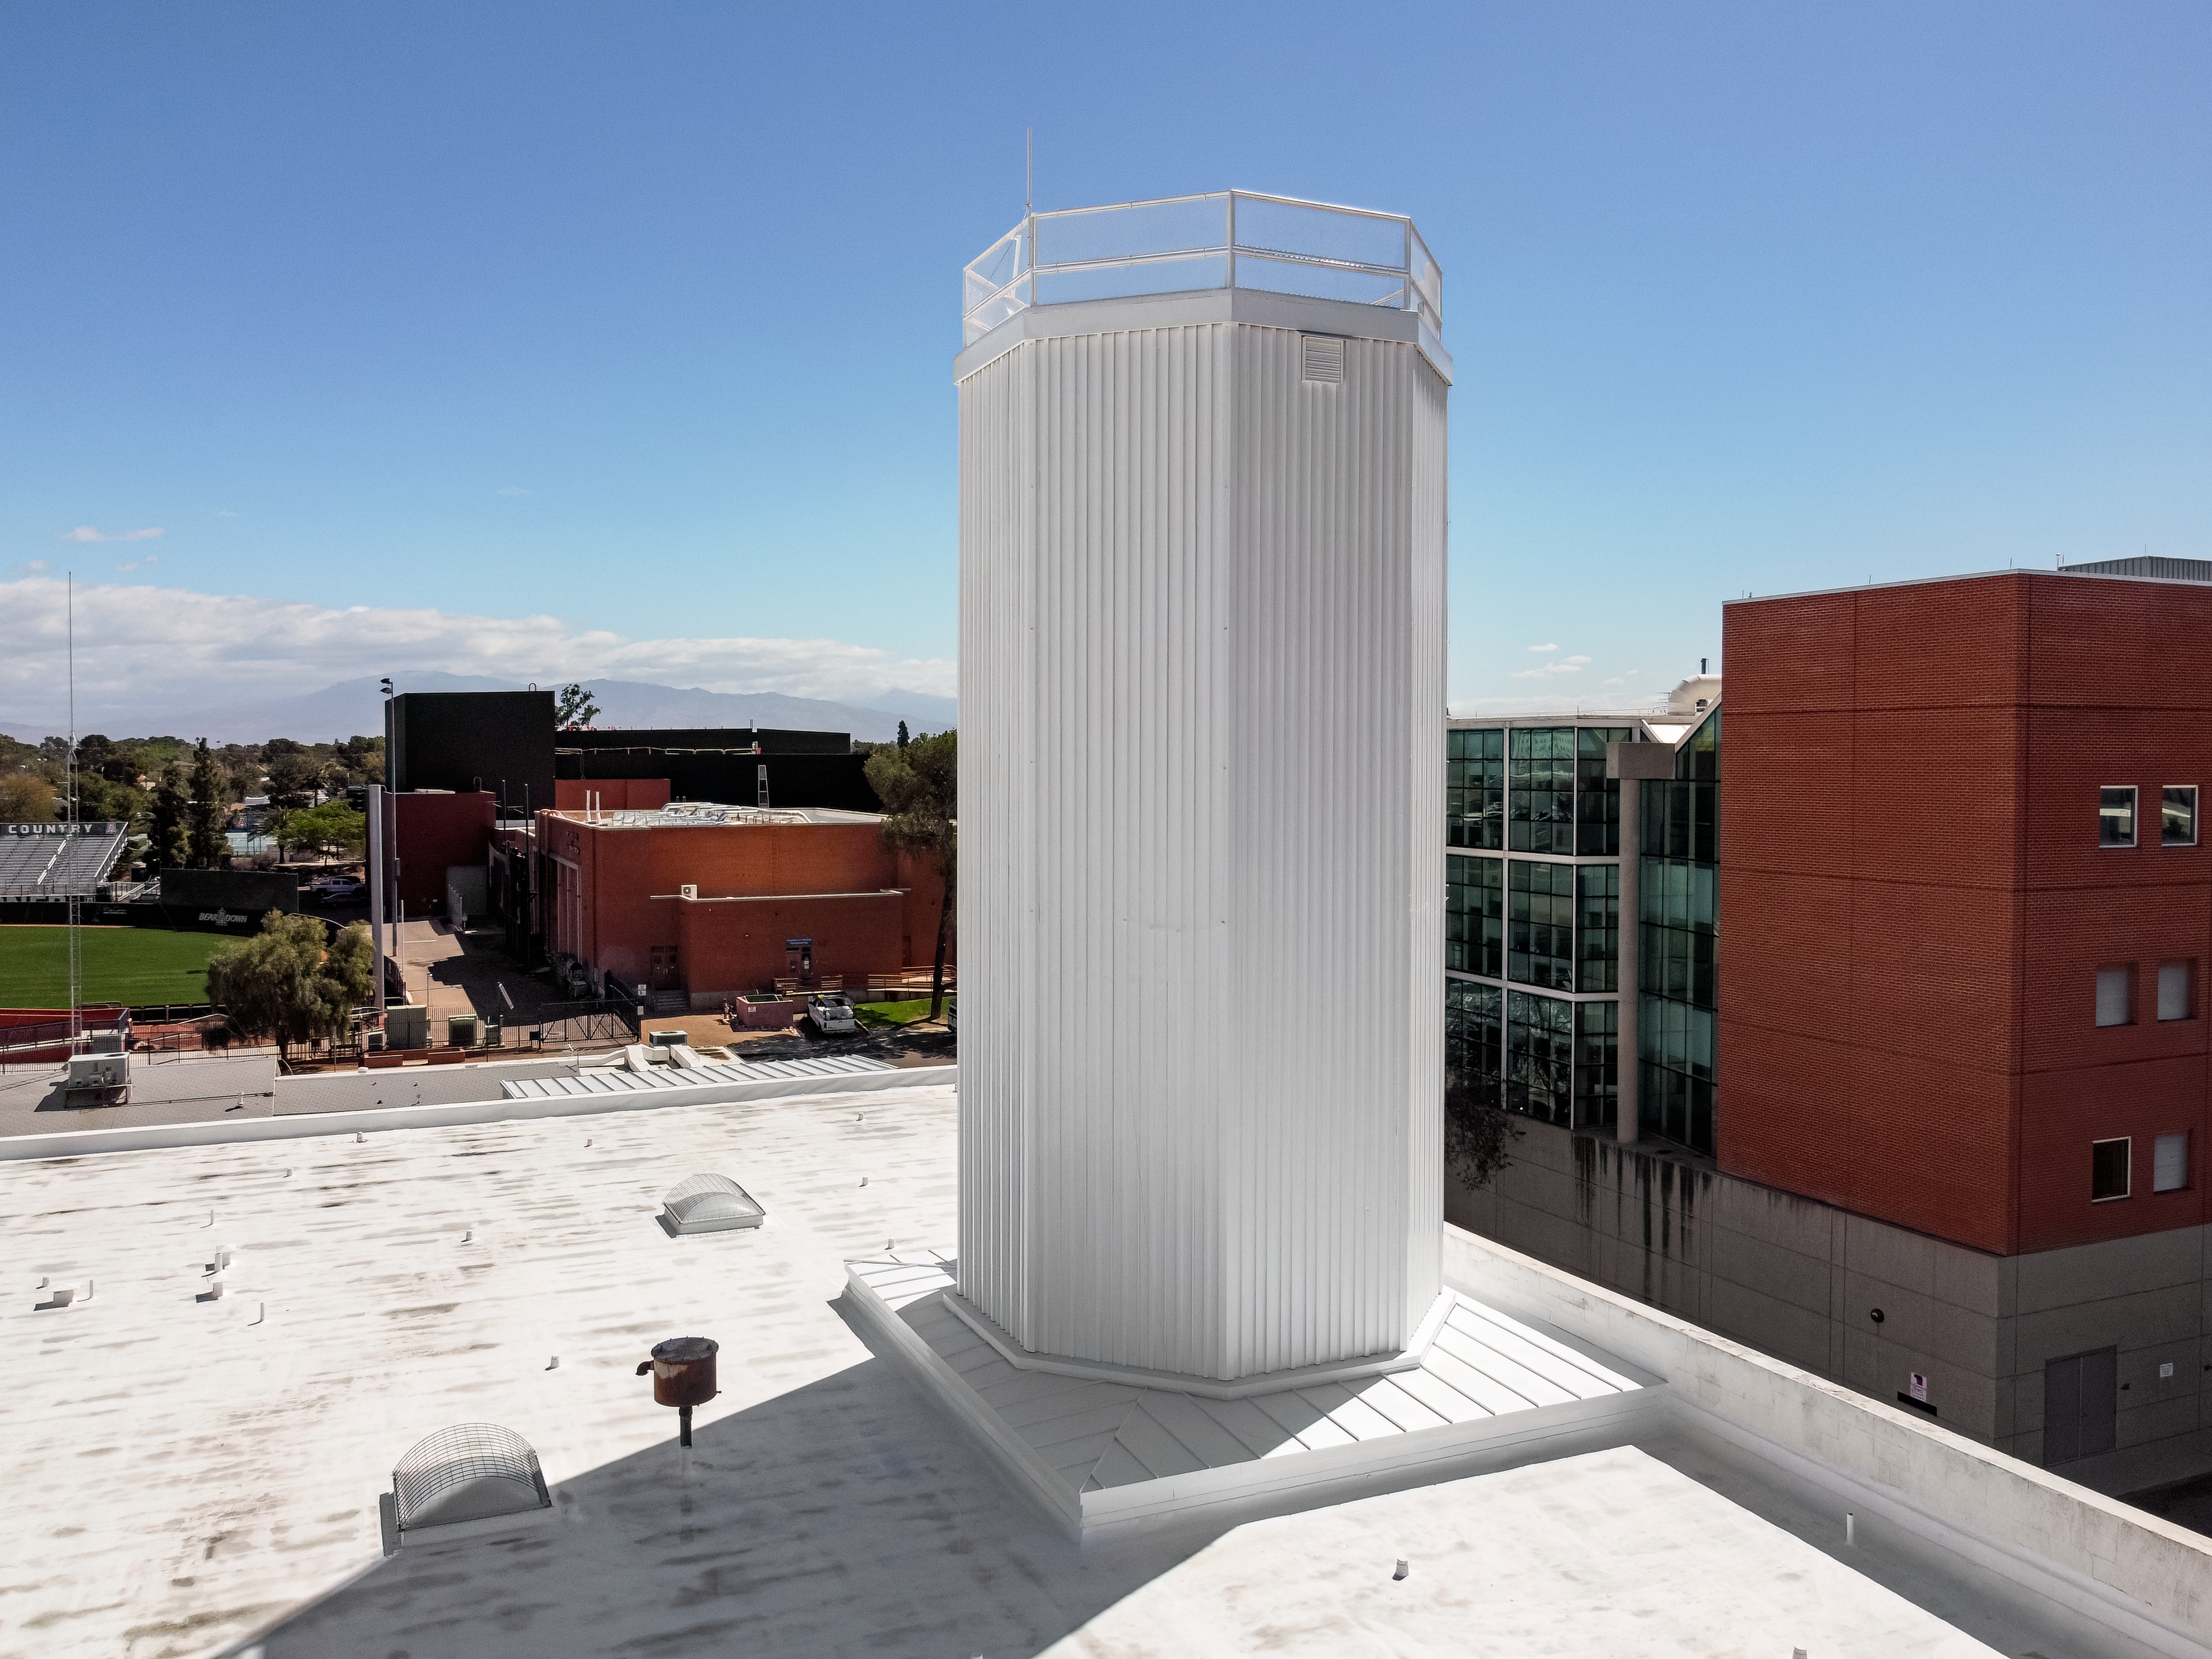

NOIRLab HQ Optical Test Tower

The Optical Test Tower located on the roof of NOIRLab Headquarters in Tucson, Arizona.

Credit: NOIRLab/NSF/AURA